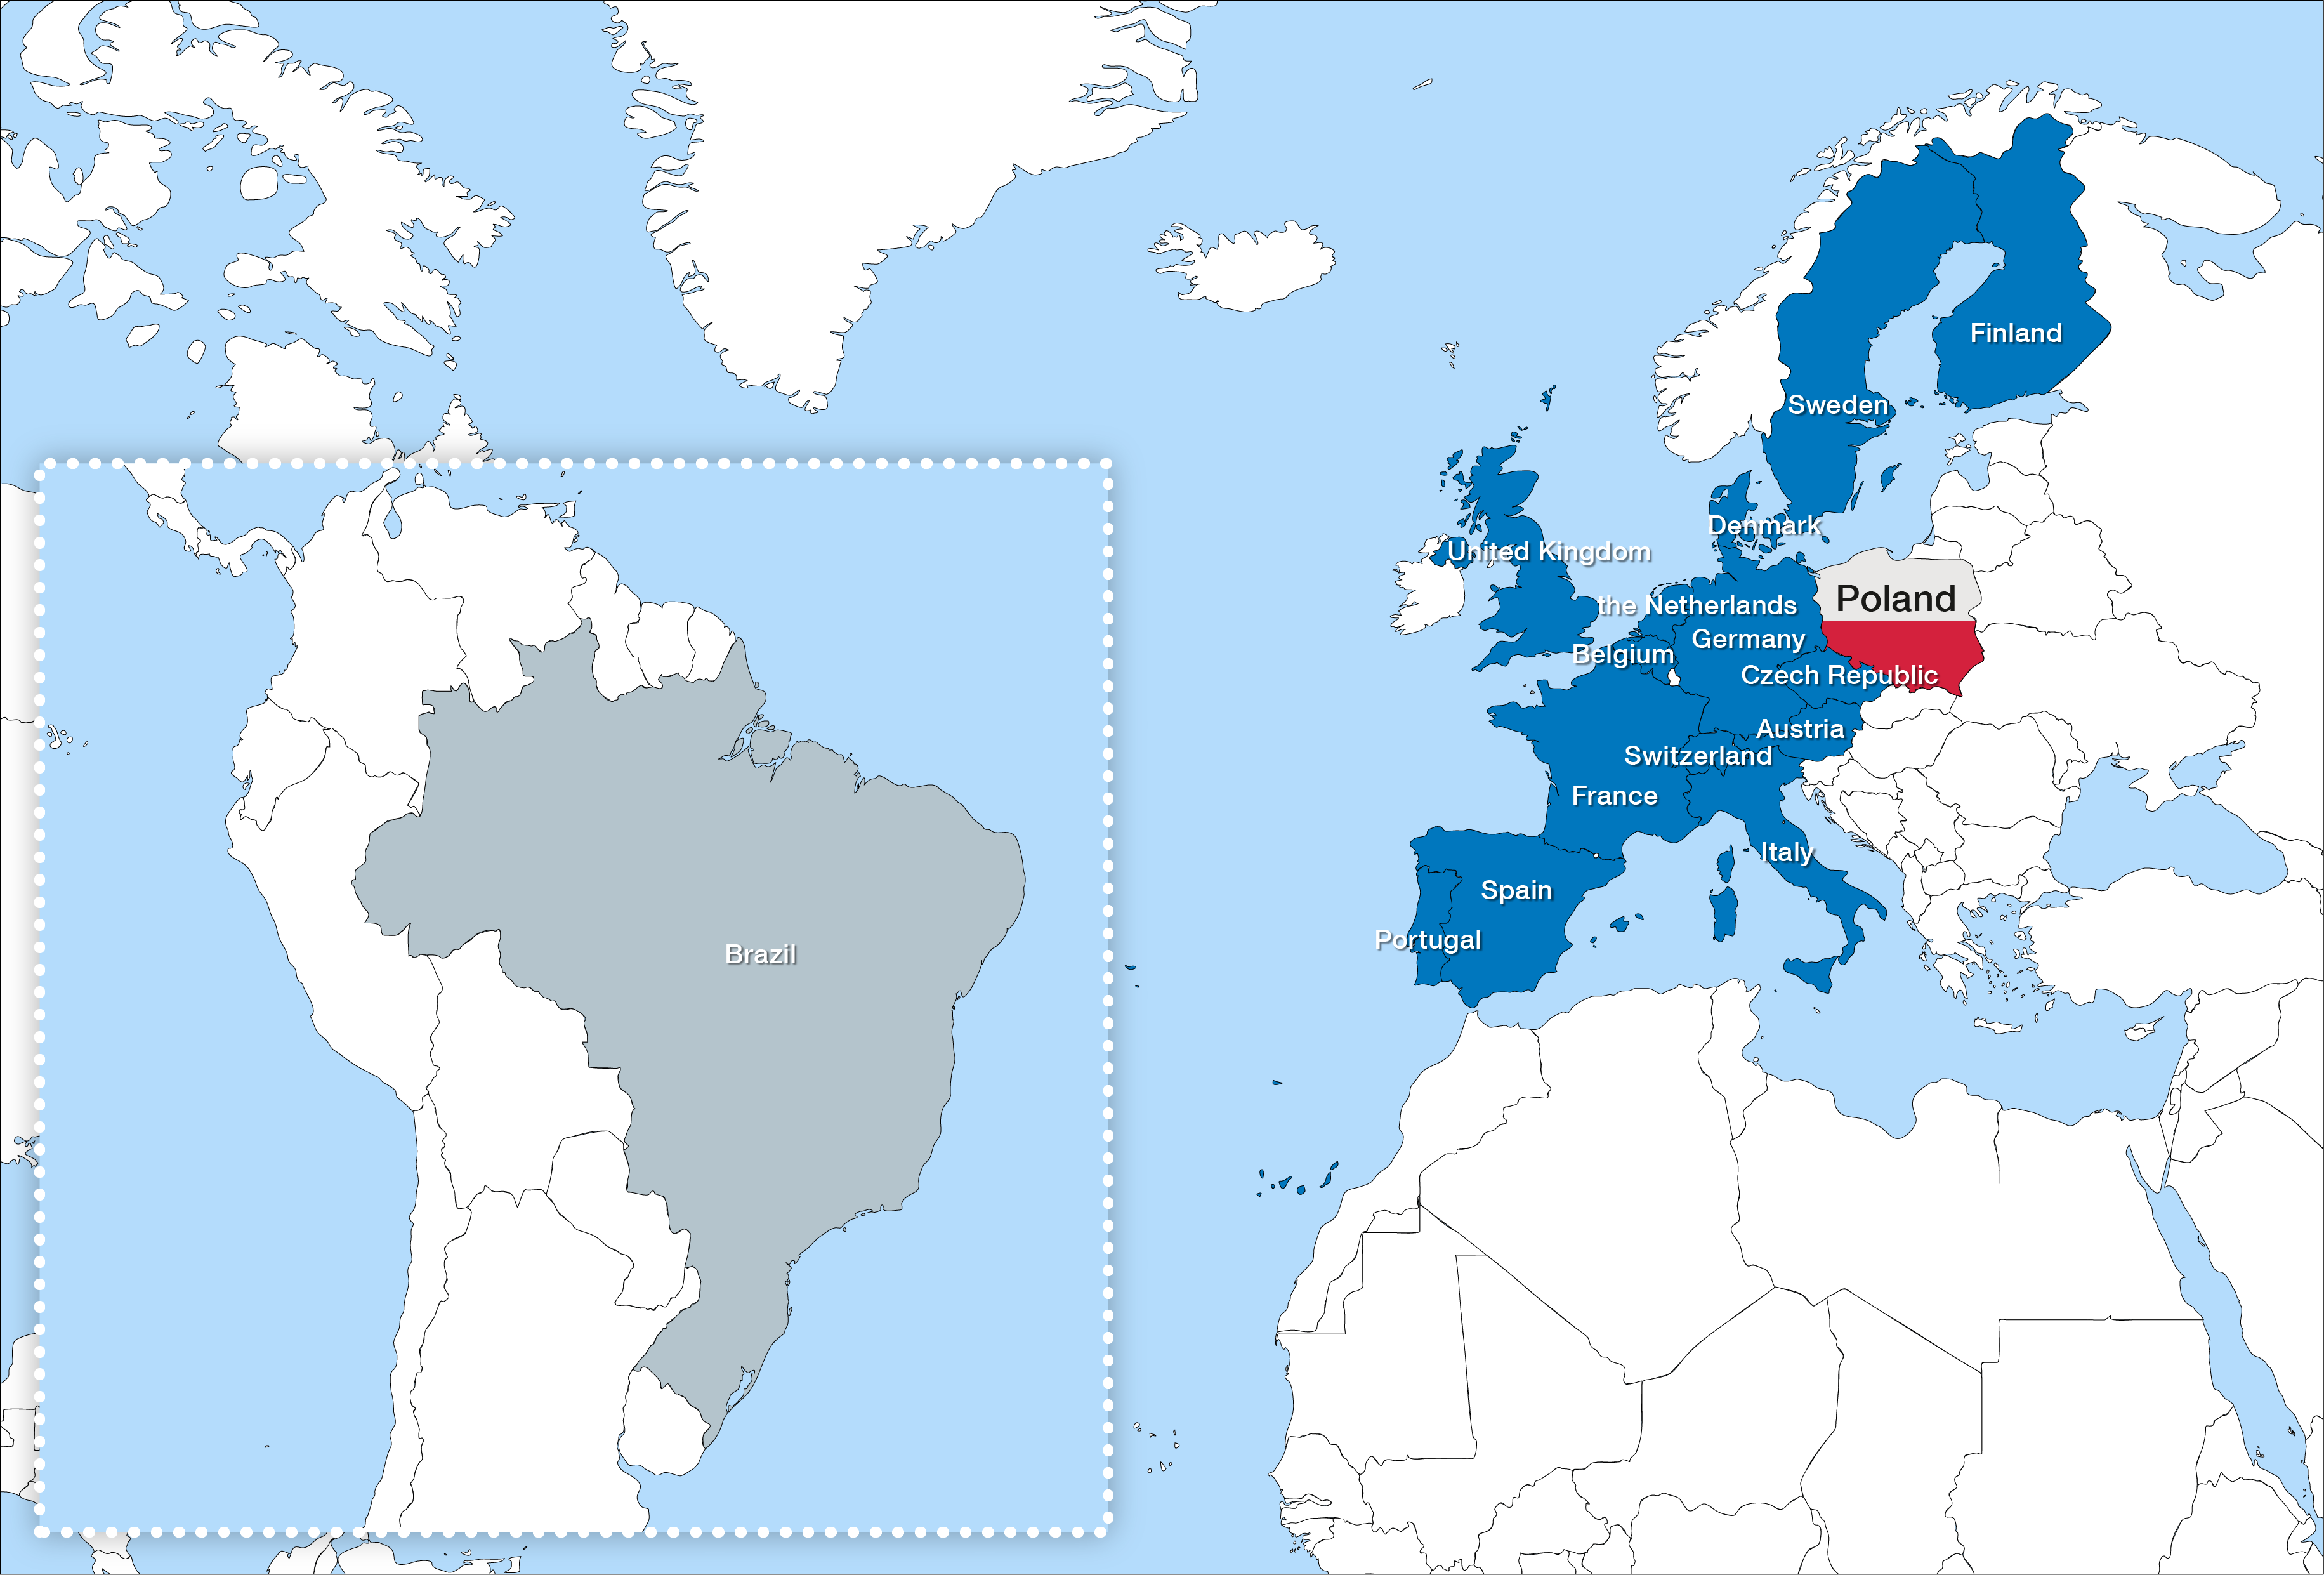

Poland ratifies ESO membership and becomes fifteenth Member State

On 8 July 2015 Poland completed the ratification of its membership of ESO and became the organisation’s fifteenth Member State. The formal process for Poland’s membership of ESO was completed when the instrument of ratification was deposited at the French Ministry of Foreign Affairs in Paris.

Brazil is in the process of ratifying its membership.

Credit: ESO